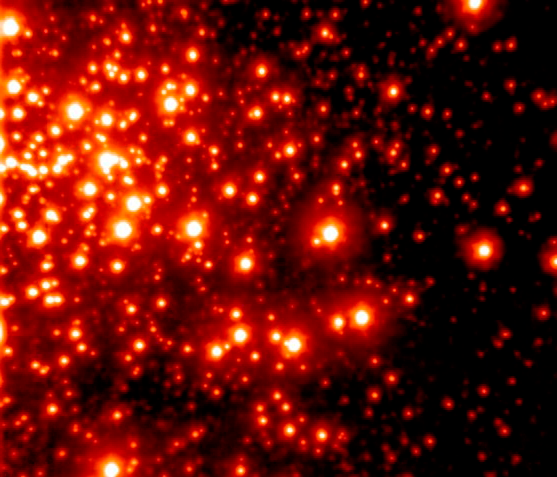

Arches Cluster with AO

With more clarity than is possible even with the Hubble Space Telescope, this infrared image of the Arches Cluster is the sharpest image ever taken of this cluster, which is located less than 100 light years from the center of our galaxy. The cluster is so densely packed that 300,000 of its stars would fill the empty space between our sun and our nearest stellar neighbor Alpha Centauri, 4.3 light years away. Gemini's unique capabilities allowed the telescope on Hawaii's Mauna Kea to image this cluster at an unprecedented clarity. To do this Gemini used an adaptive optics system called Hokupa'a that was built by the University of Hawaii Institute for Astronomy Adaptive Optics Group and funded by the National Science Foundation. The image was taken in K' (2.1µm), the field is 22x19 arcsec, north is up and east is to the left. The image reveals very faint stars down to magnitude 20. The Arches Cluster is one of the largest clusters of stars in our galaxy and not very well understood due to the 25,000 light years of obscuring dust that lies between us and our galaxy's center. The cluster is about 10 times larger than most other clusters in our galaxy and is destined to be ripped apart by the intense gravitational influence of the nucleus of our galaxy.

Credit: International Gemini Observatory